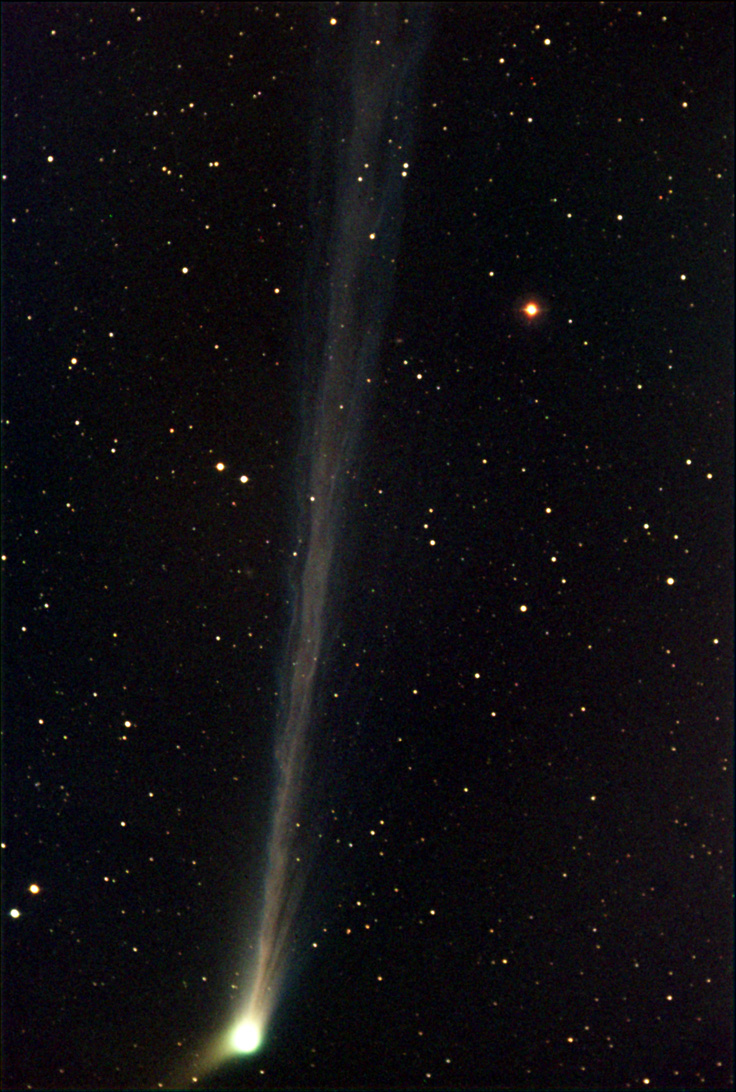

Comet Linear (C/2002 T7)

In the past comets brought with them connotations of doom and gloom. Witnessing a comet in the night sky could very well be one of the scariest things a person might see up there in the heavens. Nowadays, given sufficient distance from the Earth, comets elicit a distinctly different reaction. People gaze at them in wonder from even bright city skies- and amateur astronomers enjoy the change in pace from their usual astronomical vistas. This comet, LINEAR (C/2002 T7), rounded the Sun in 2004 and began its journey to the outer part of the solar system. On its way, people in the northern hemisphere were able to catch a glimpse of it during the subsequent months.The images shown here are separated by 3-4 days worth of time. Notice how quickly the comet changes its appearance. Also note how the comet's anti-solar direction (along the tail) is changing as it moves in its orbit (the images have identical orientations with North at the left).

This image was taken as part of Advanced Observing Program (AOP) program during 2014 at Kitt Peak Visitor Center.

Credit: KPNO/NOIRLab/NSF/AURA/Svend and Carl Freytag/Adam Block